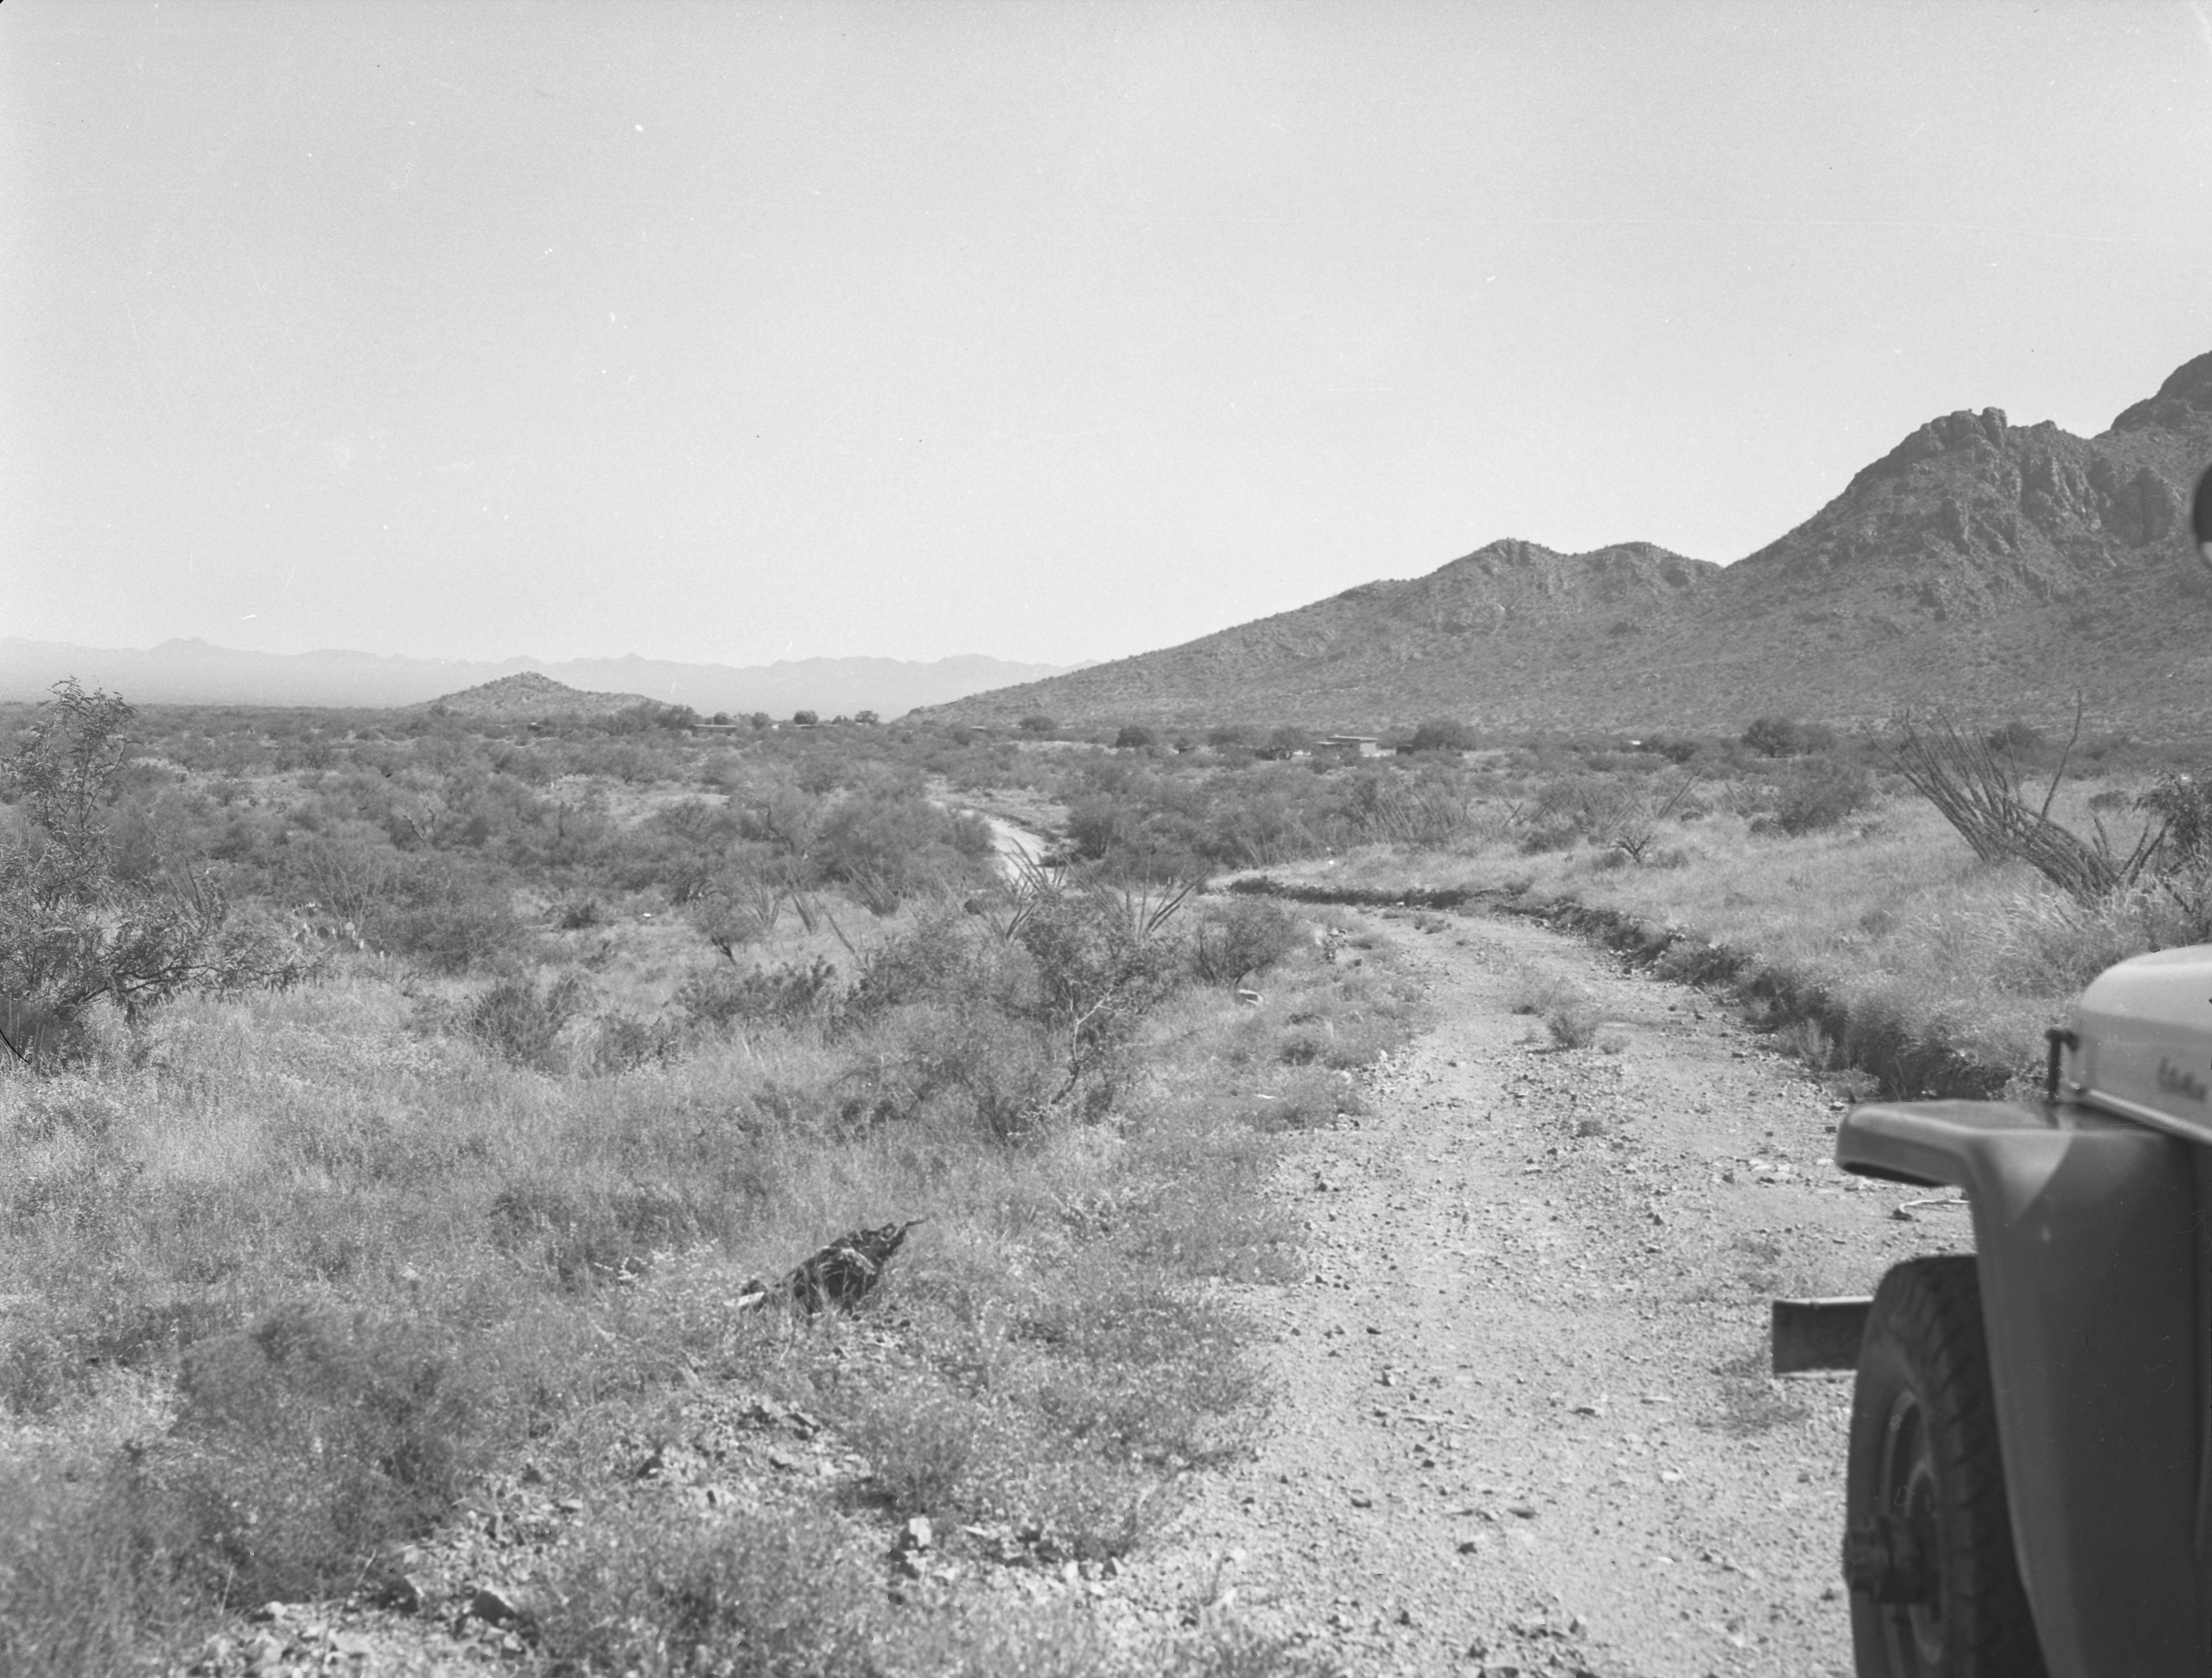

KPNO Site Survey, 1958

This image is stored at NOIRLab Headquarters in Tucson, Arizona. For the original negative of this image, see KPNO Negatives envelope 265. It was capturedon 2 September 1958.

This image is from the site surveys done to find the optimal location for a ground-based observatory in the late 1950s. It was captured at Pan-Tak, near Kitt Peak, showing Arizona from the south.

This image is part of NSF NOIRLab’s historical archives.

Credit: KPNO/NOIRLab/NSF/AURA